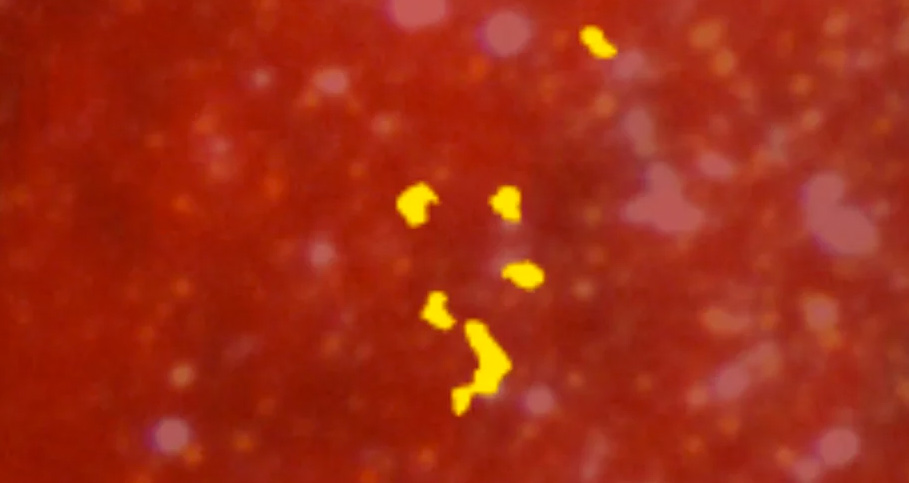

Animation of an Emerging Star Cluster in WLM Dwarf Irregular Galaxy

Artist animation revealing an emerging star cluster in the WLM dwarf irregular galaxy. The optical image of the galaxy was taken with the Blanco 4-meter telescope. ALMA data reveal the presence of dense clouds of star-forming dust and gas. The zoom-in illustrates how a collection of stars would appear within one such cloud. Read more about the WLM galaxy here: https://public.nrao.edu/news/pressreleases/wlm-star-cluster.

Credit: Bill Saxton (NRAO/AUI/NSF). Music: Mark Mercury.